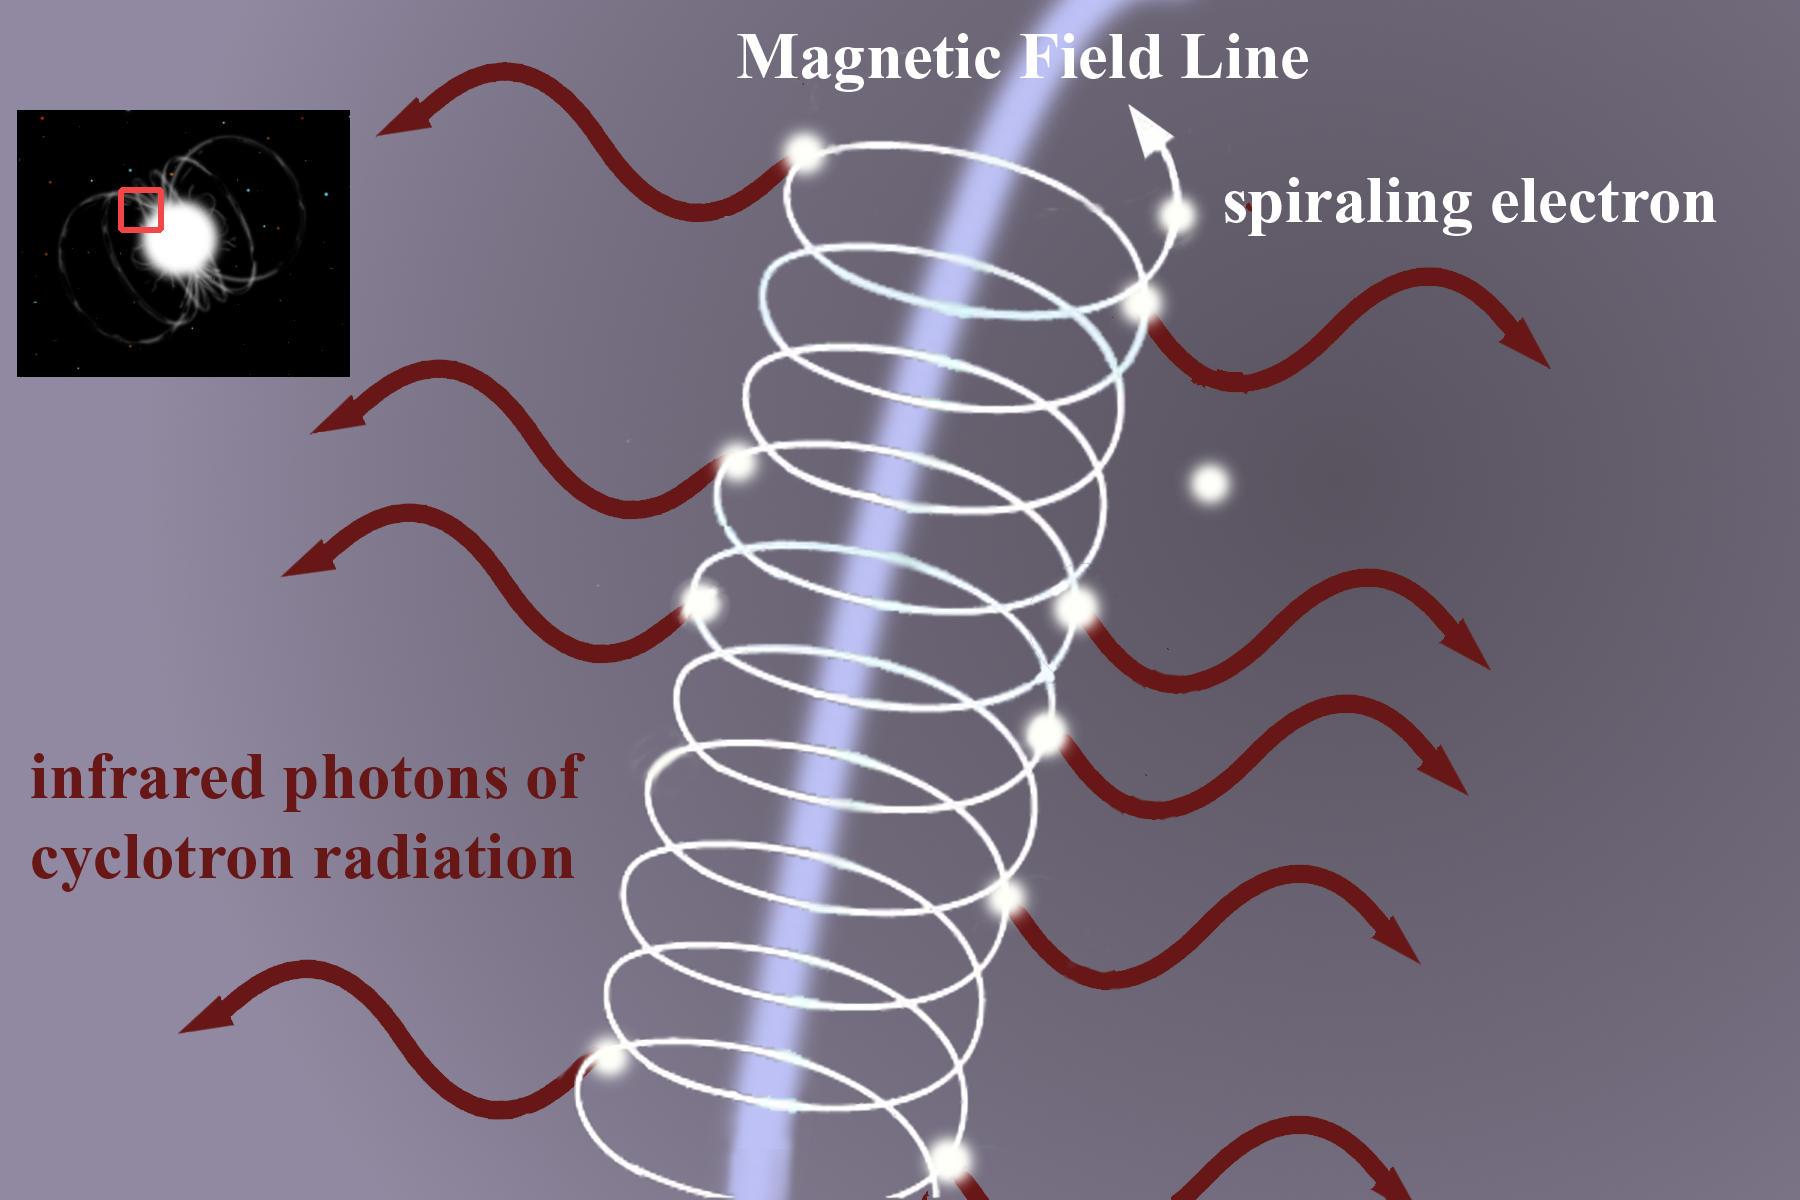

Cyclotron Radiation

The process by which cyclotron radiation is produced as free electrons spiral around magnetic field lines generated by the white dwarf companion in the EF Eridanus system. Radiation from this process is emitted in the infrared part of the spectrum.

Credit: Gemini Observatory/NSF/AURA/J. Lomberg